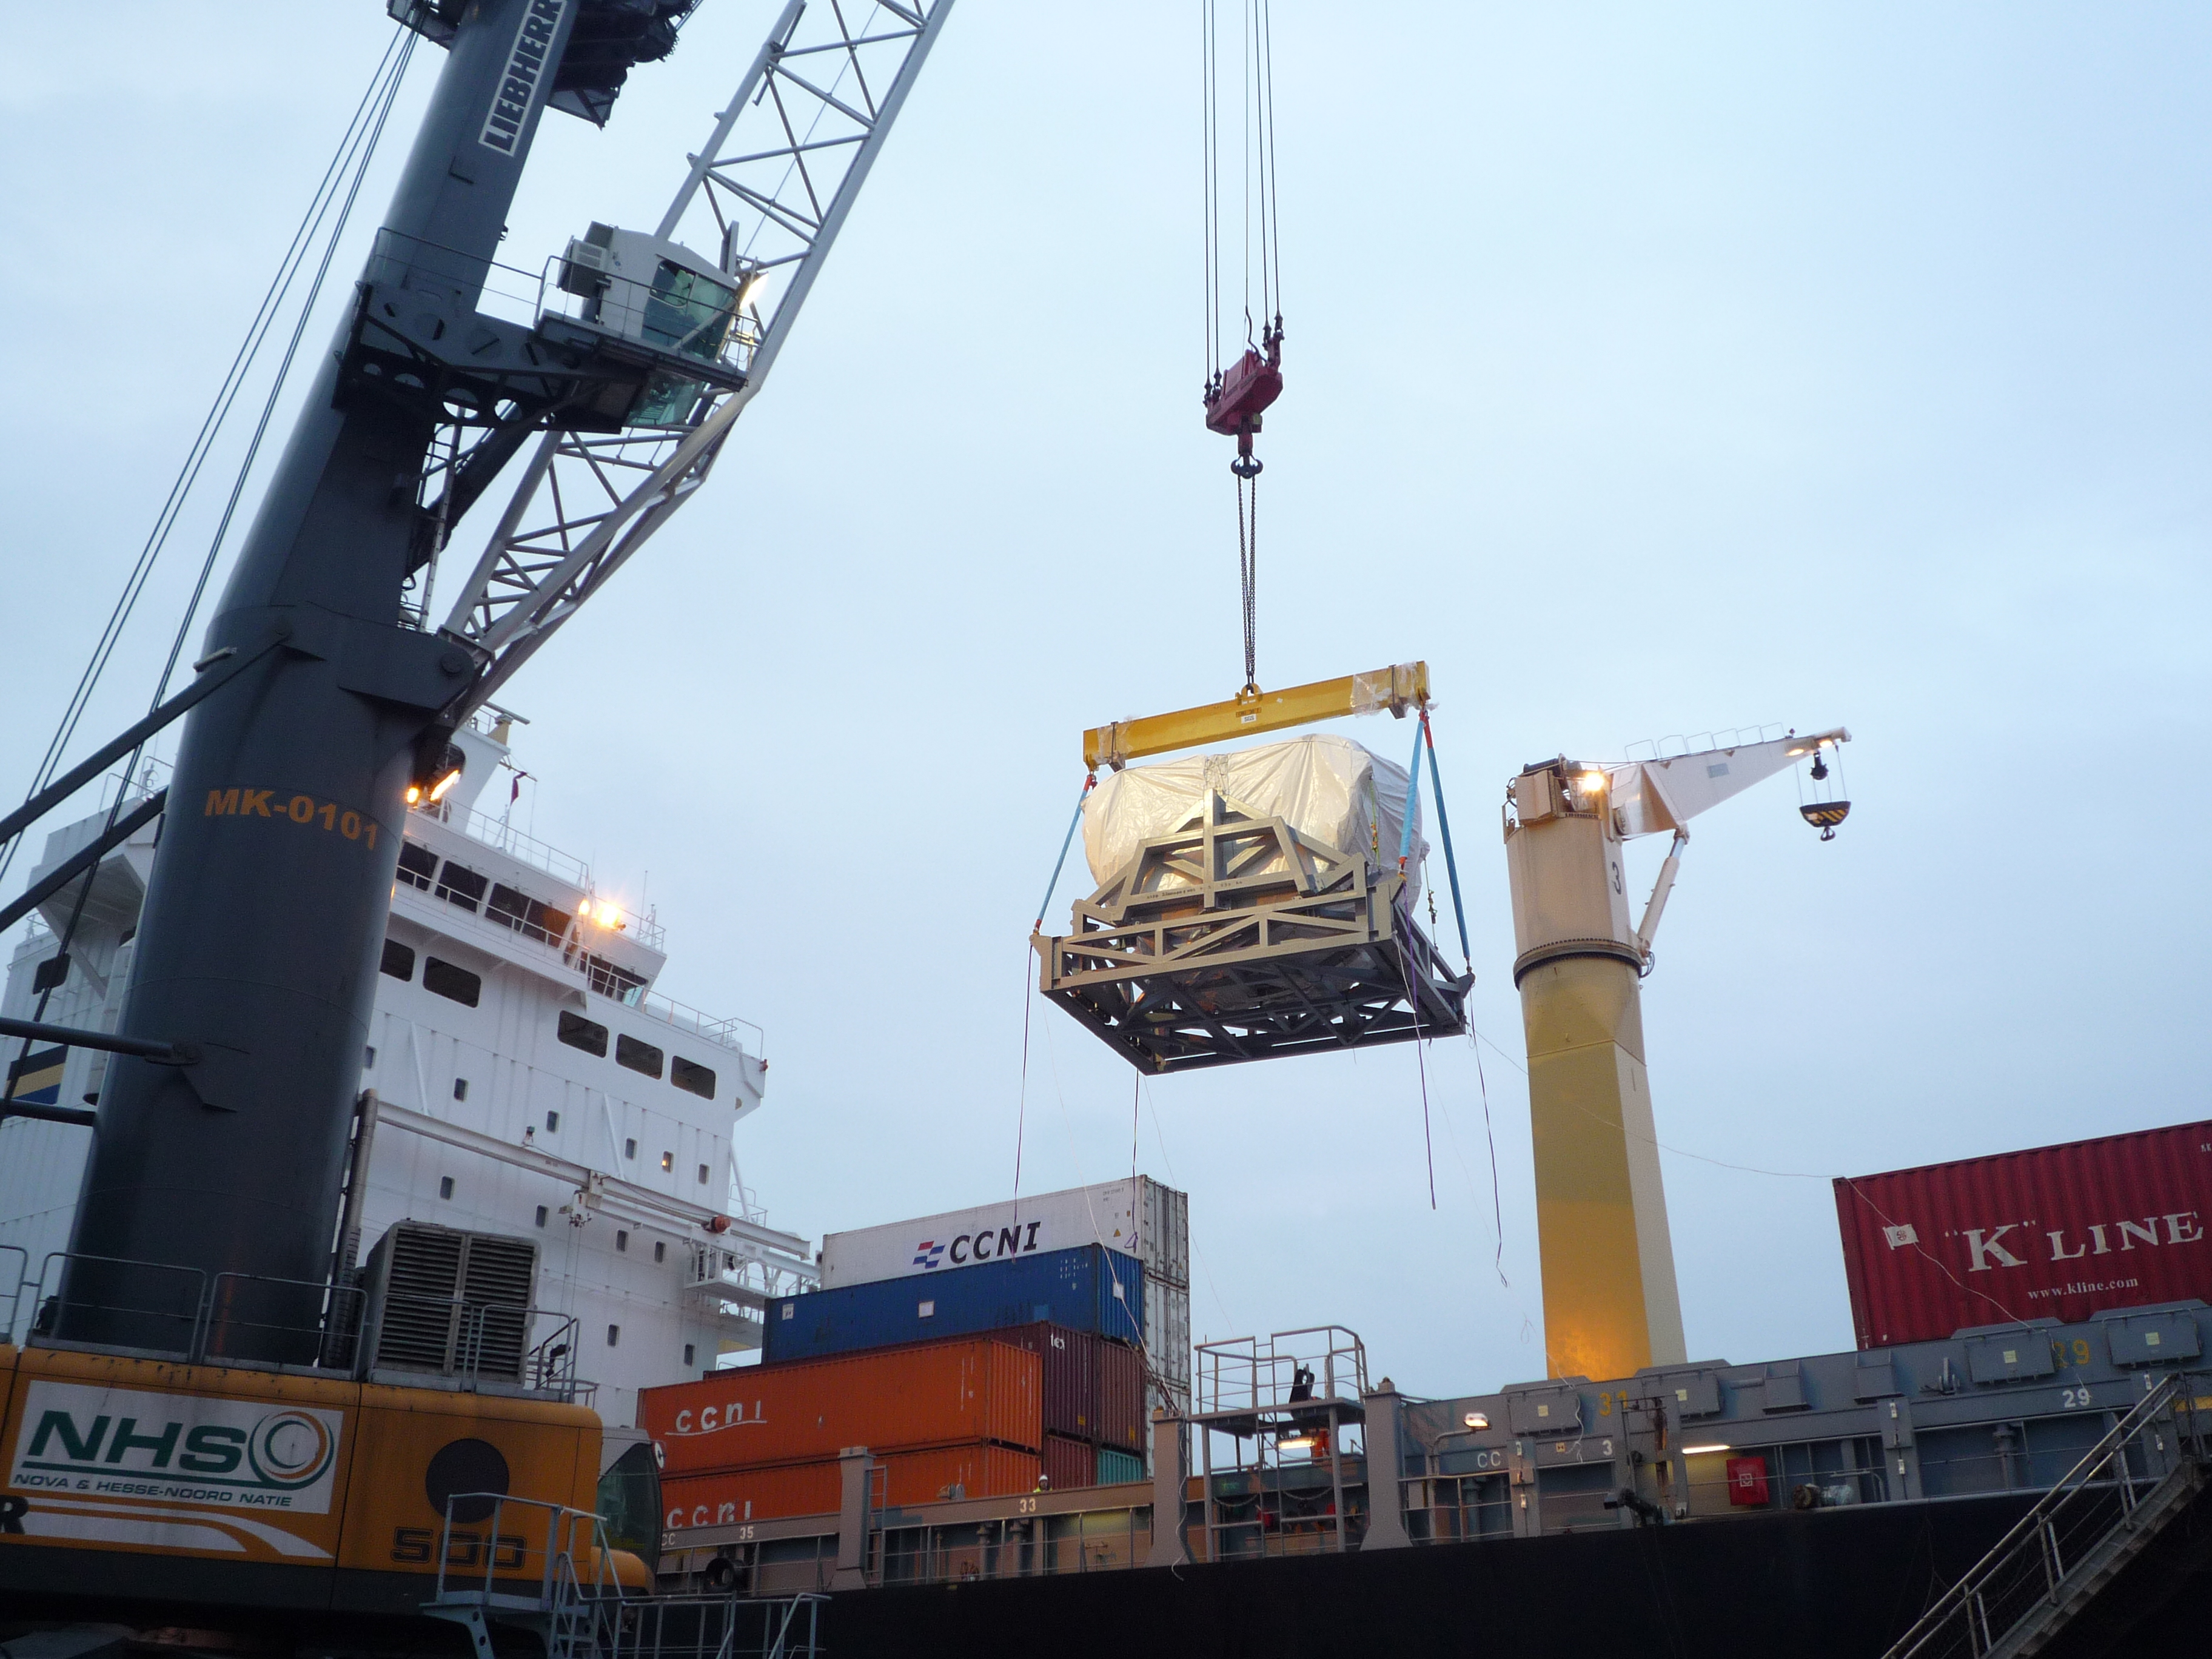

Second European antenna

Segundo envío de cabina de antena europea (febrero 2009).

Credit: ALMA (ESO/NAOJ/NRAO)